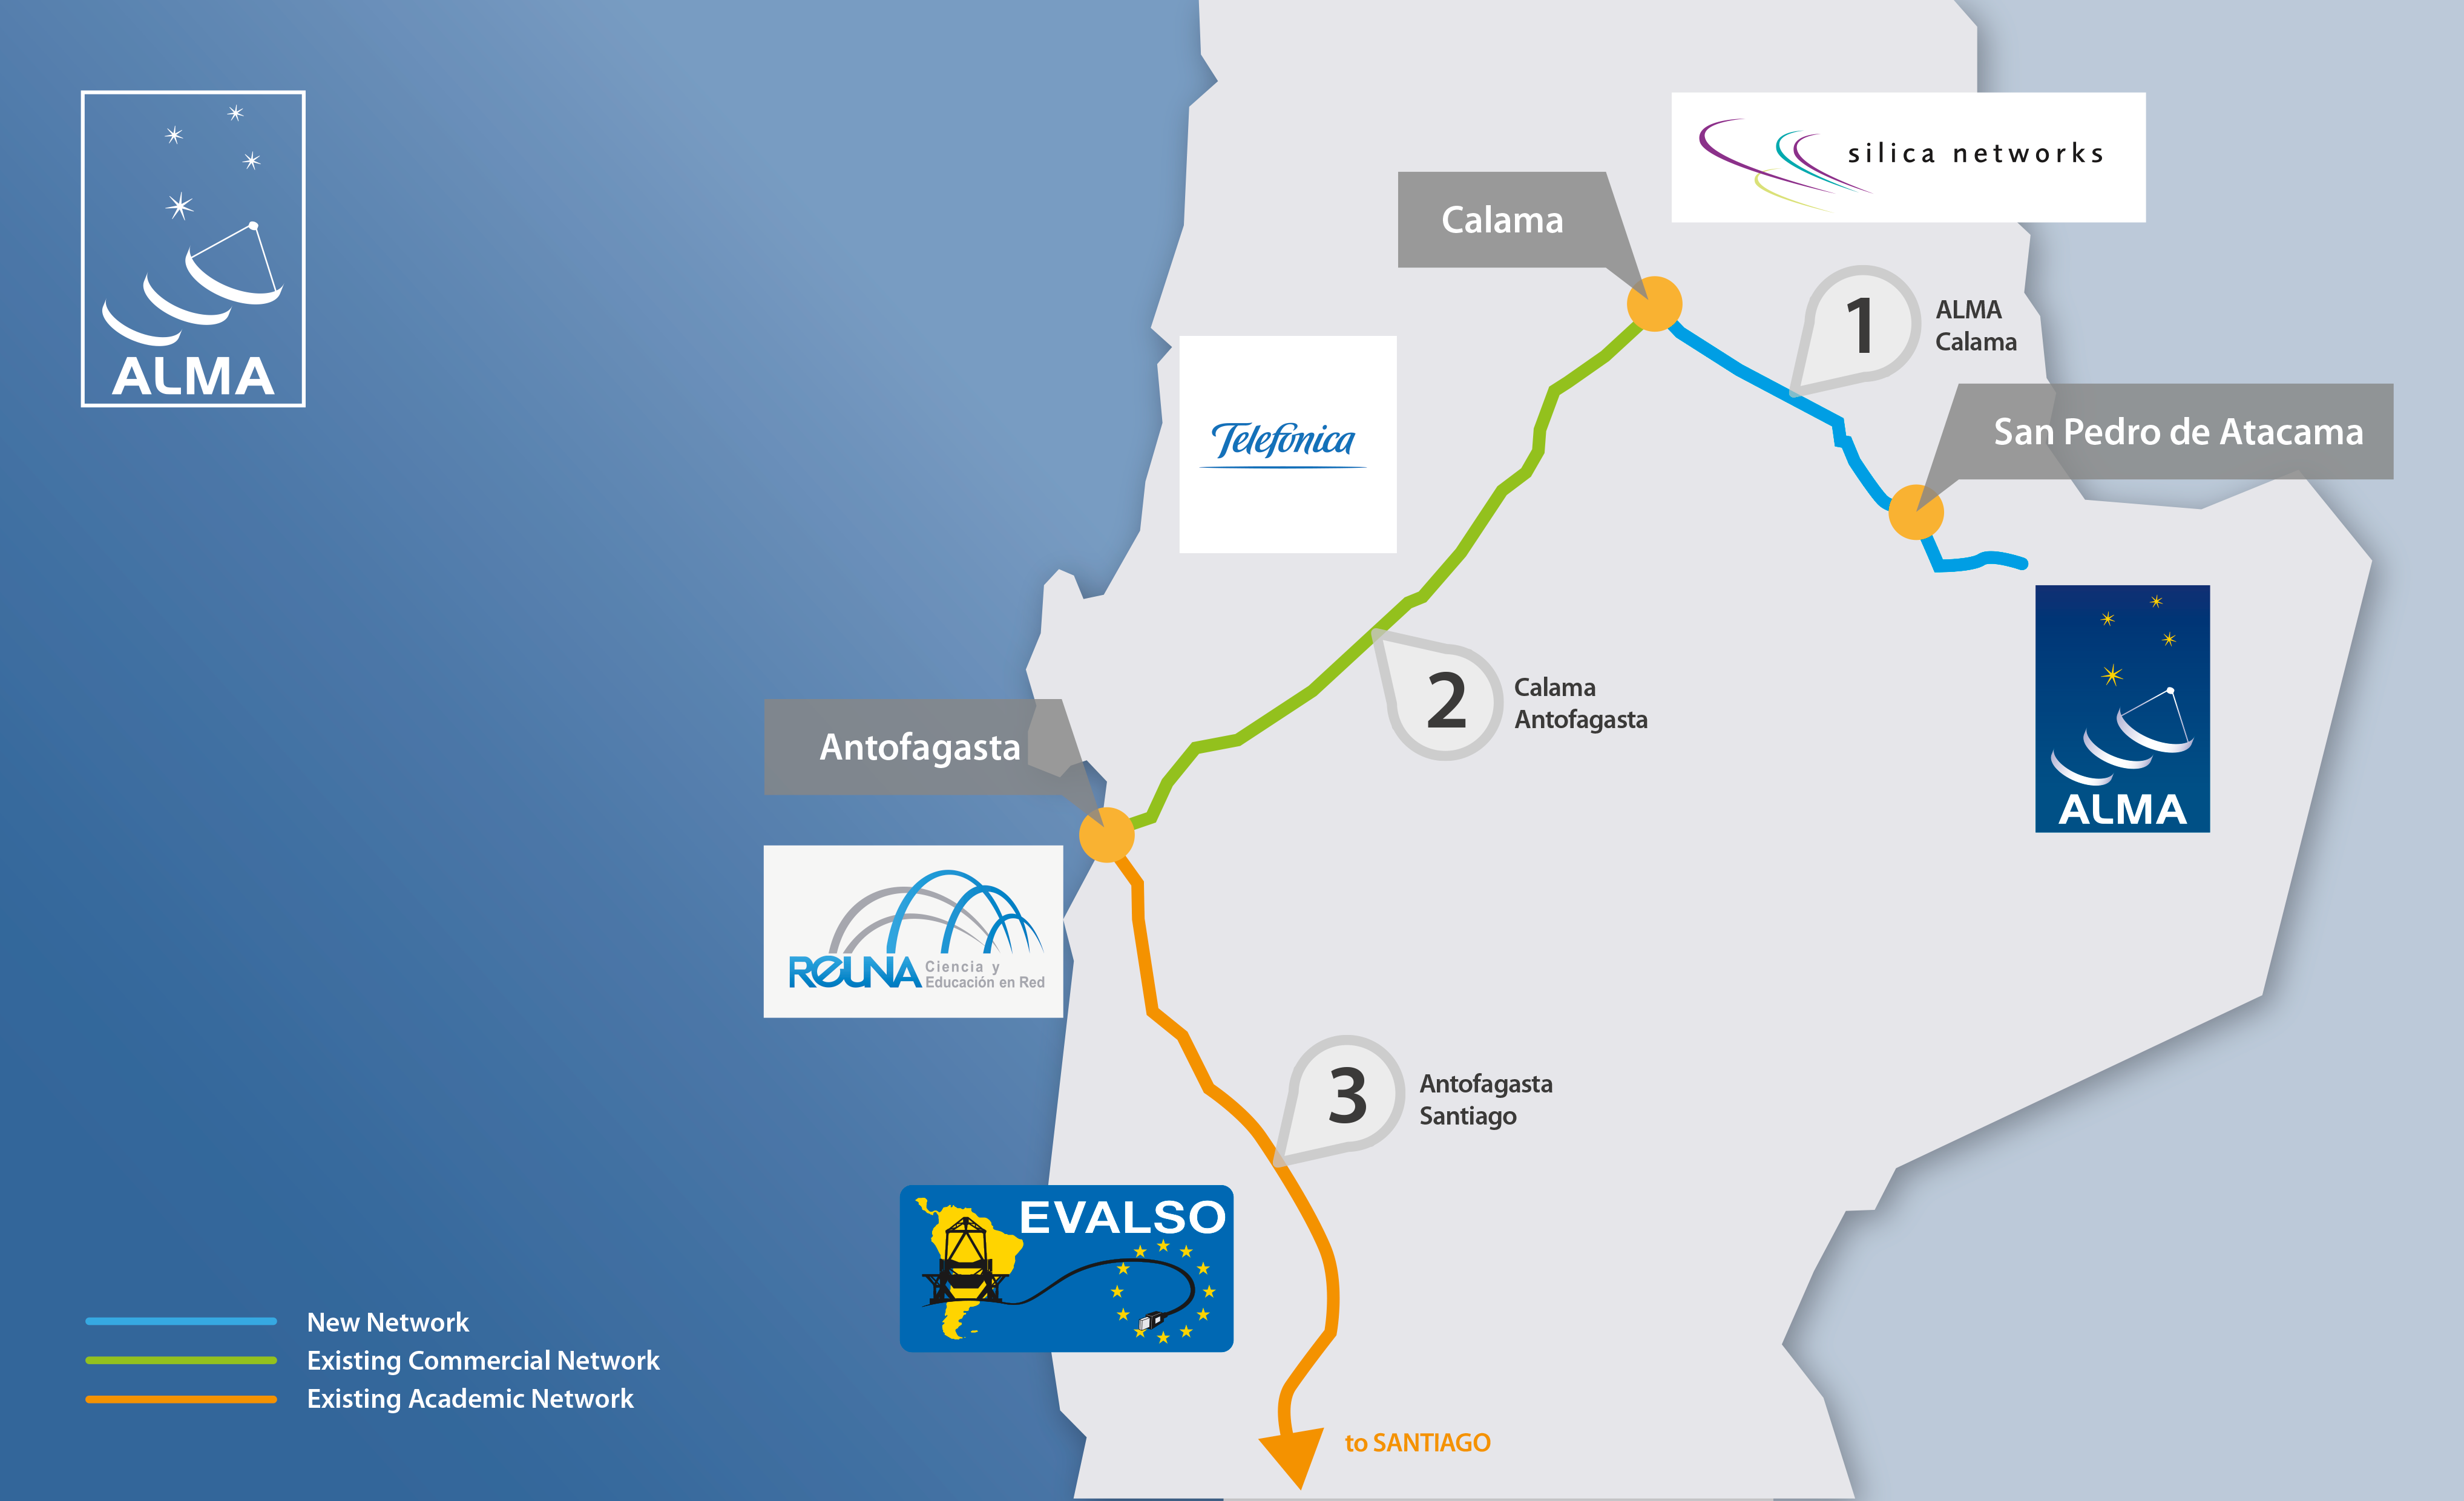

A digital highway to ALMA

A map showing the route of ALMA’s new network infrastructure, to be operational in 2014.

Credit: ALMA (ESO/NAOJ/NRAO)